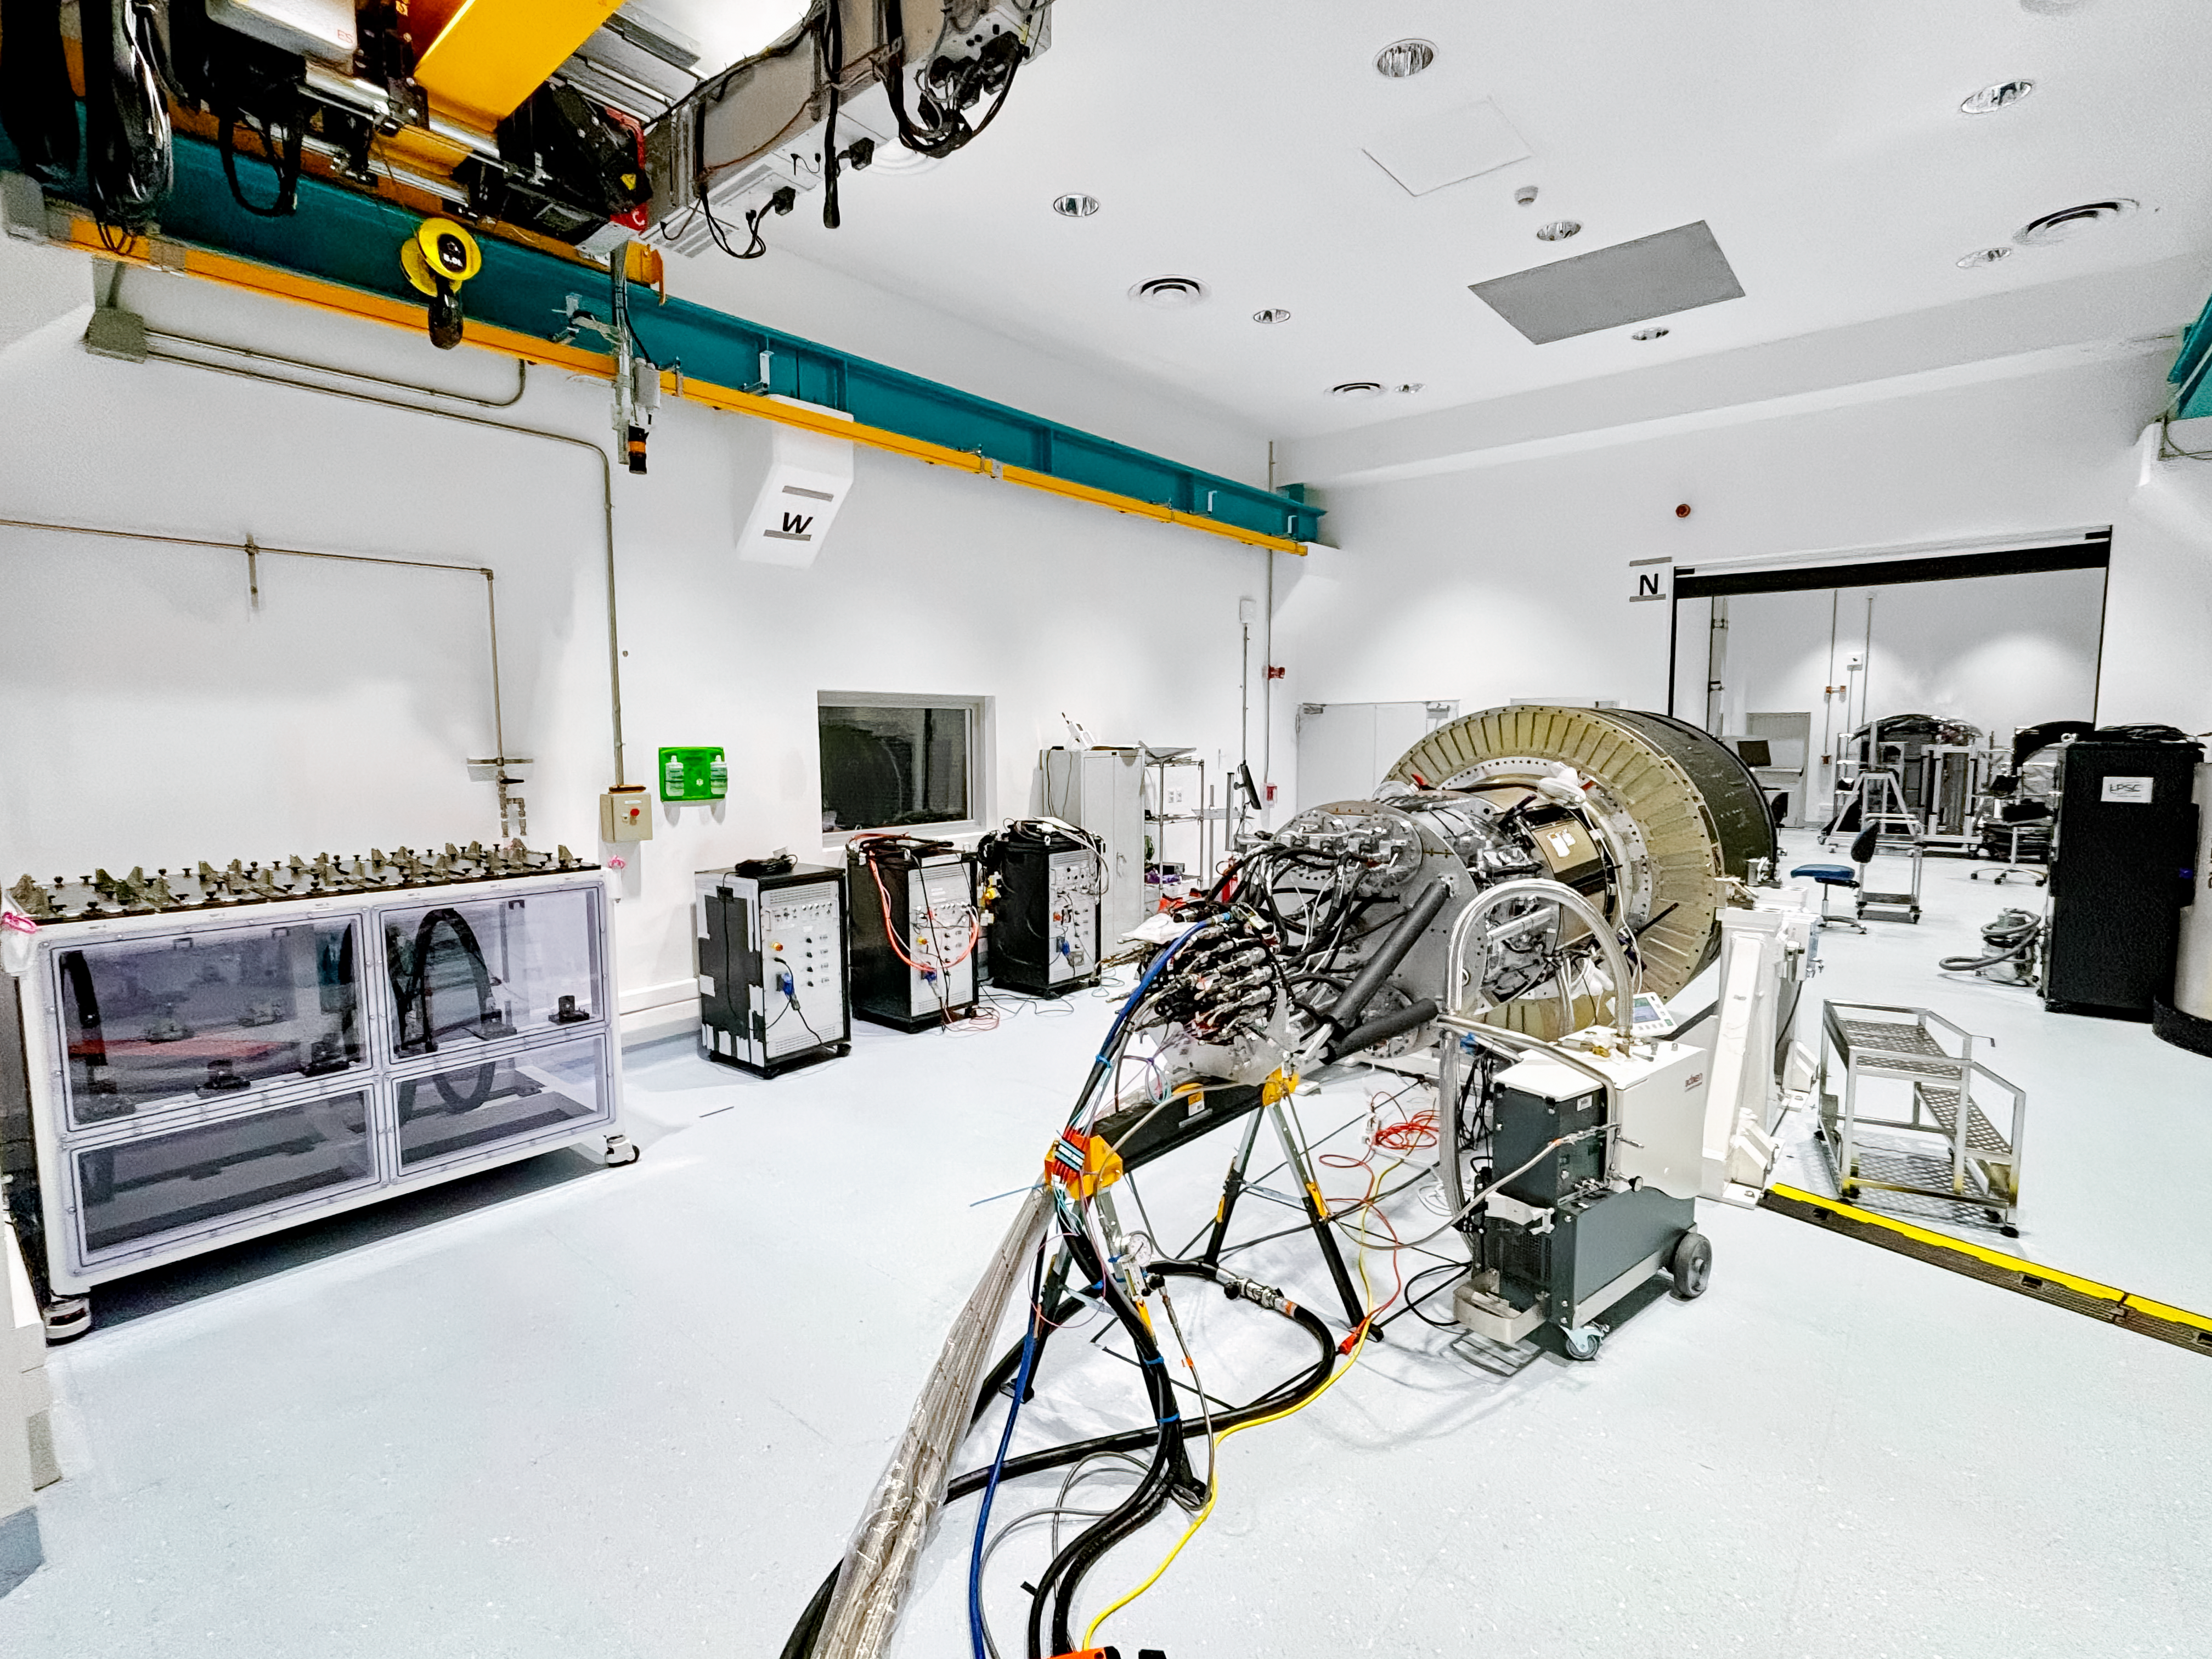

Rubin Camera Work

Working on the Rubin Observatory camera.

Credit: Travis Lange/SLAC National Accelerator Laboratory